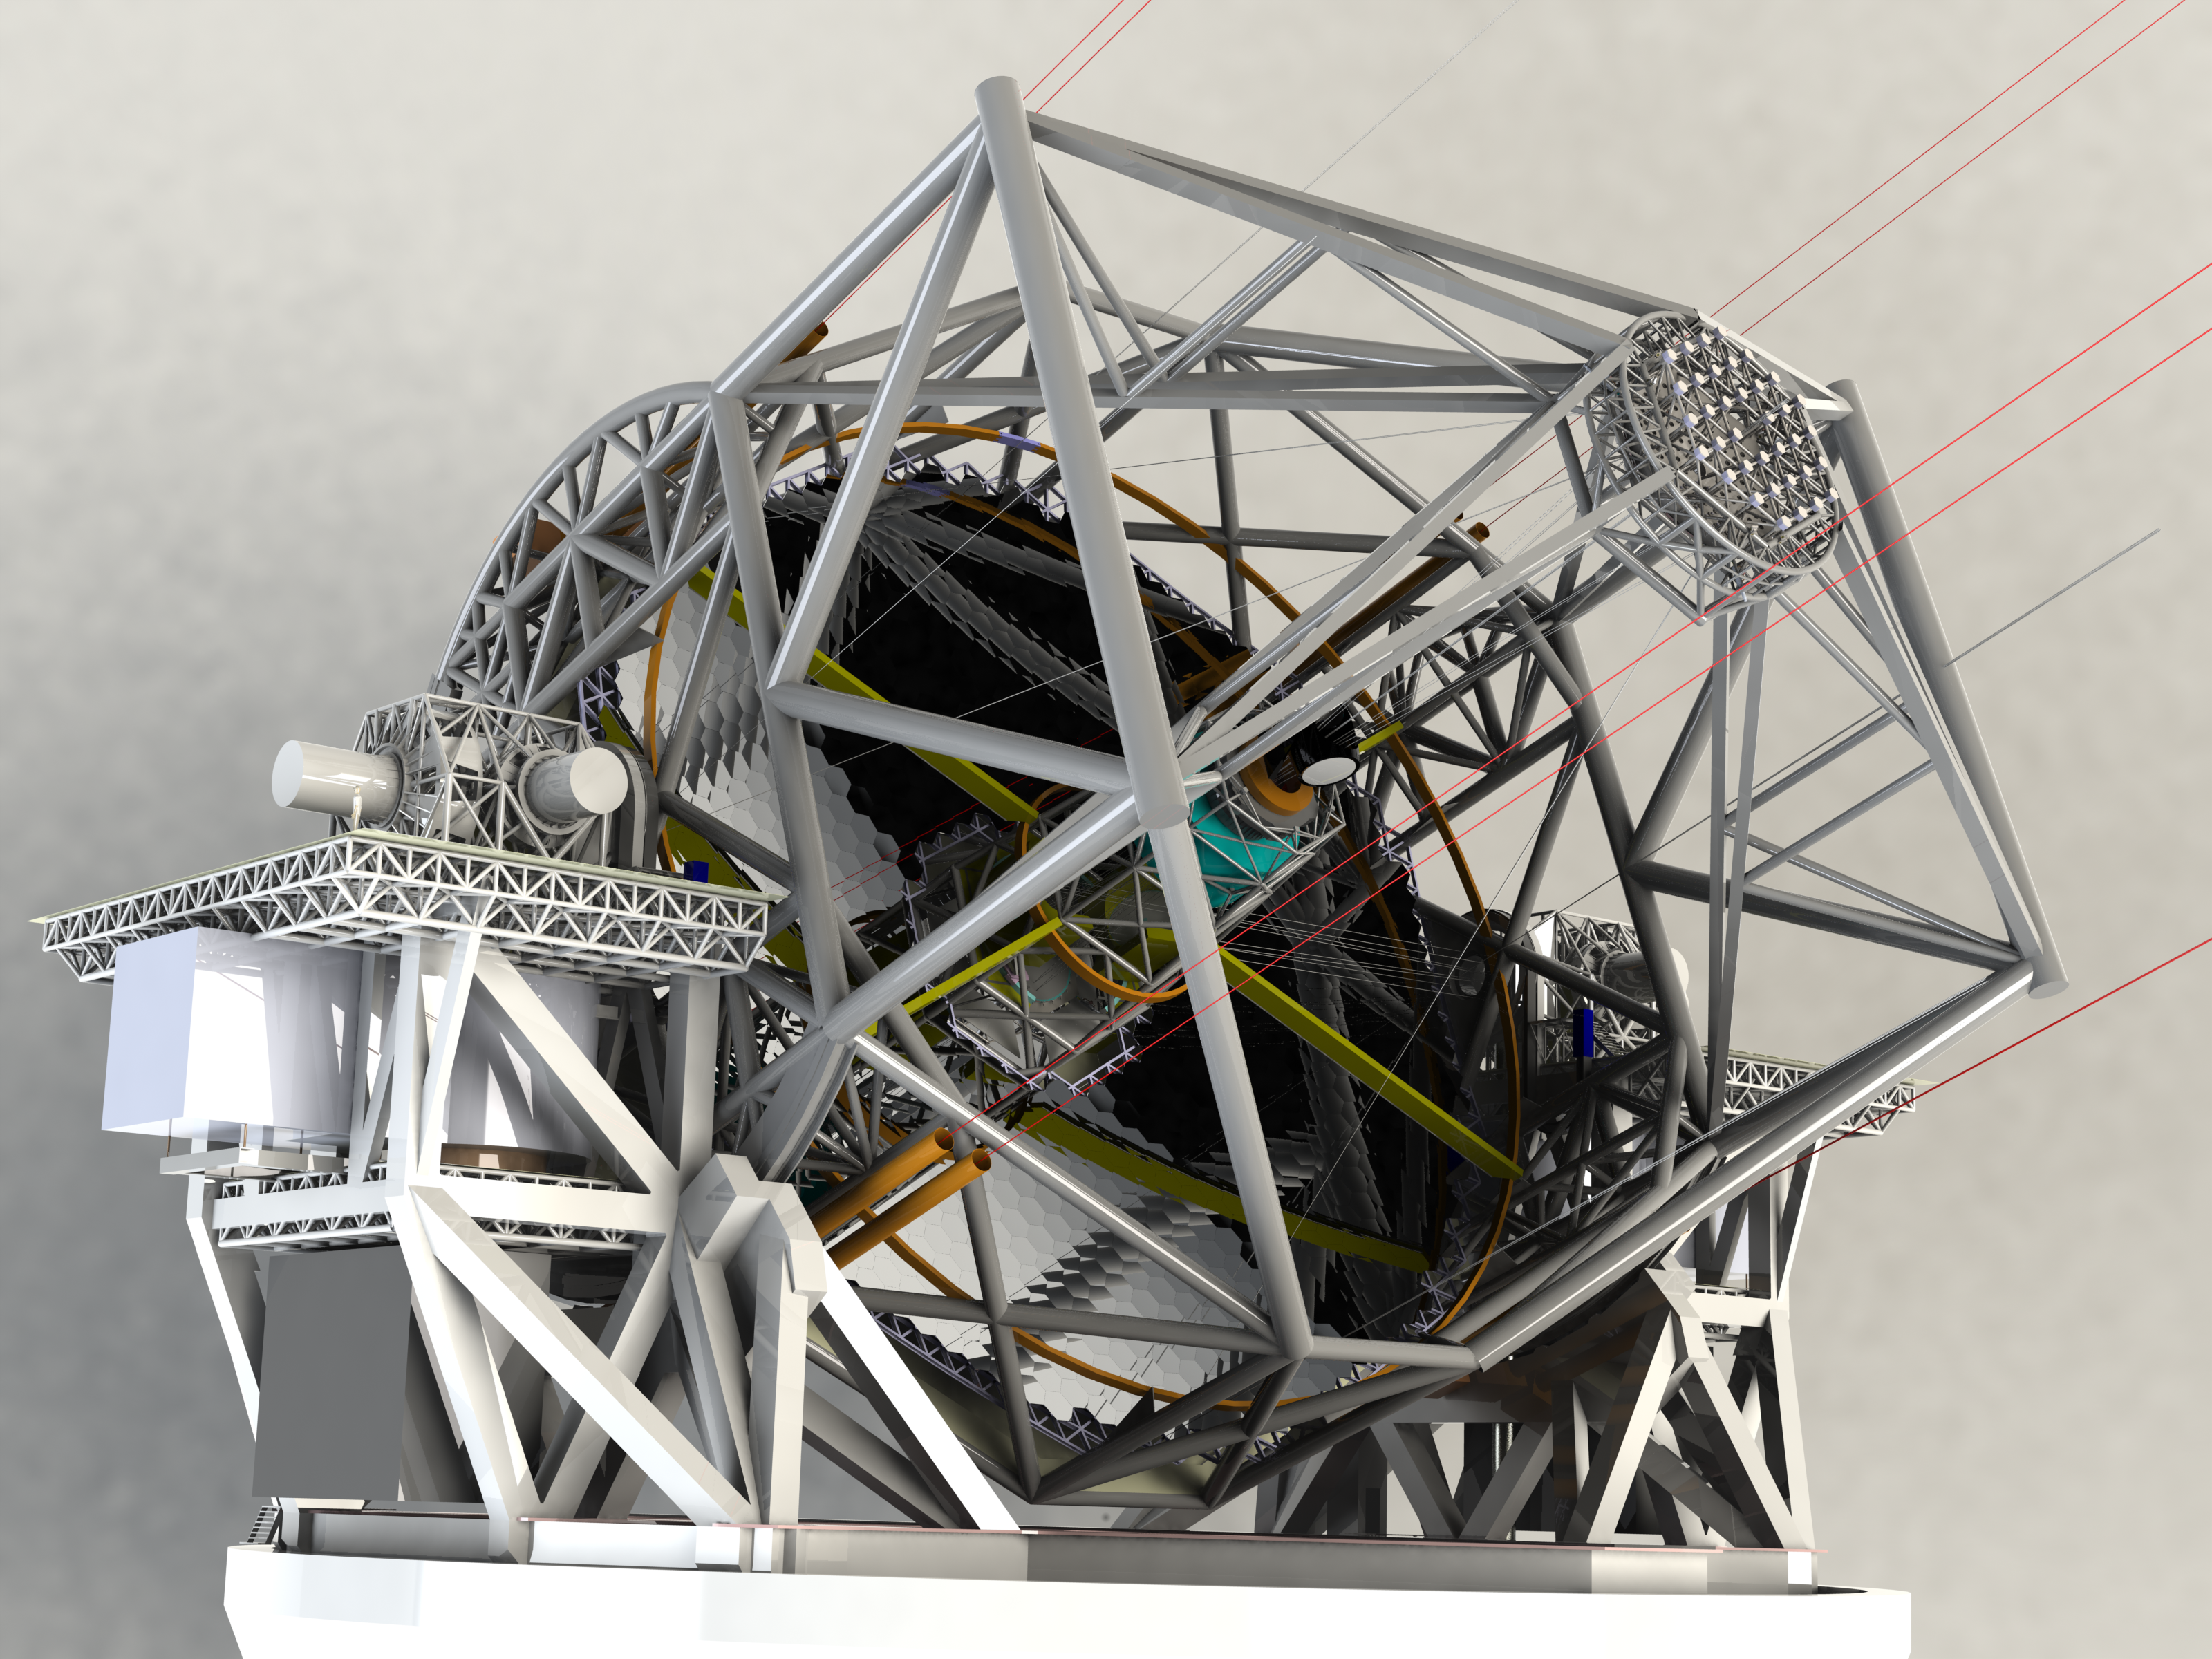

ELT 3D rendering

Rendering of the ELT telescope structure. This structure design, presented in November 2008 at the Baseline Reference Design version 3, is the result for a detailed design study and was realised together with ESO's industrial partners. The 39-metre primary mirror reflects the light first to the 4.2-metre secondary mirror hanging upside-down at 60 m height. The light is then further transmitted to mirrors 3, 4 and 5 (located in the central tower) and finally reflected to either side where the astronomical cameras sitting on the Nasmyth platforms will see nearly perfect images of the celestial objects. To assist the adaptive optics included in the telescope, telescope guide stars are created in the sky by using powerful lasers launched at the corners of the primary mirror cell.

The design for the ELT shown here was published in 2009 and is preliminary.

Credit: ESO